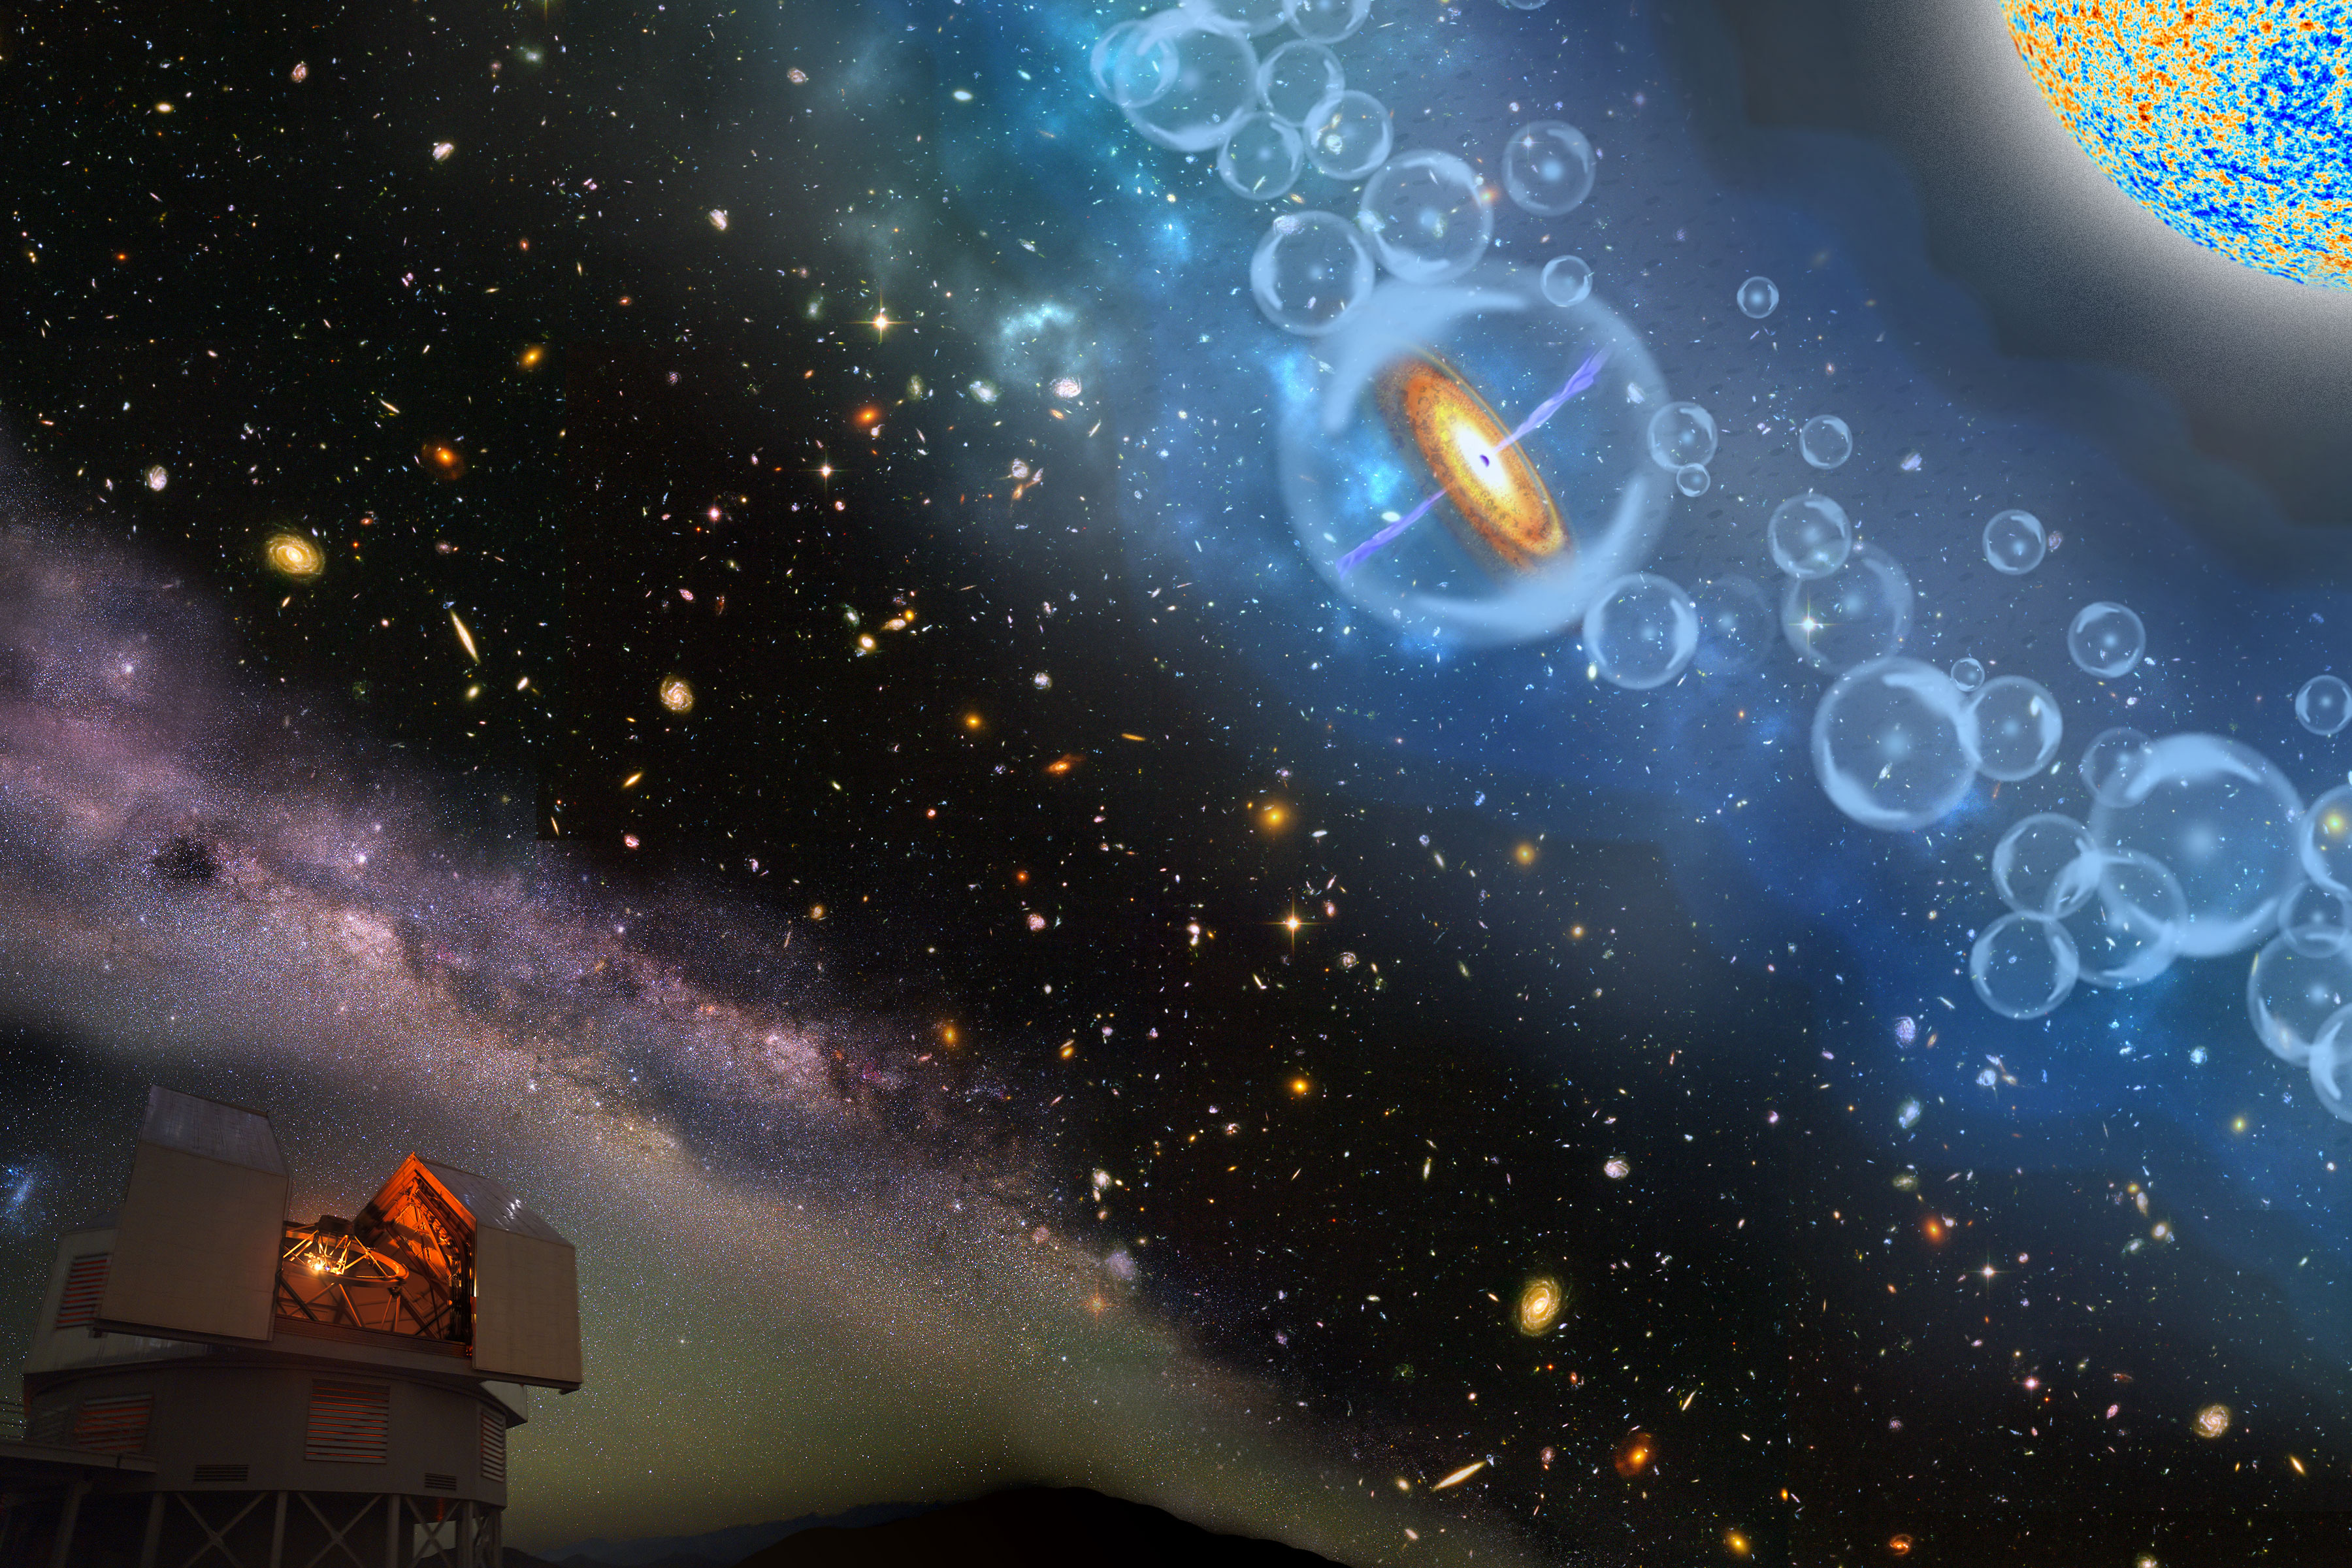

Gargantua in the Mist: A Precocious Black Hole Behemoth at the Edge of Cosmic Dawn

Artist’s concepts of the most distant supermassive black hole known.the black hole resides in a mostly neutral universe, 690 million years after the Big Bang, at a time when the first galaxies were appearing.

Credit: Robin Dienel, courtesy of the Carnegie Institution for Science